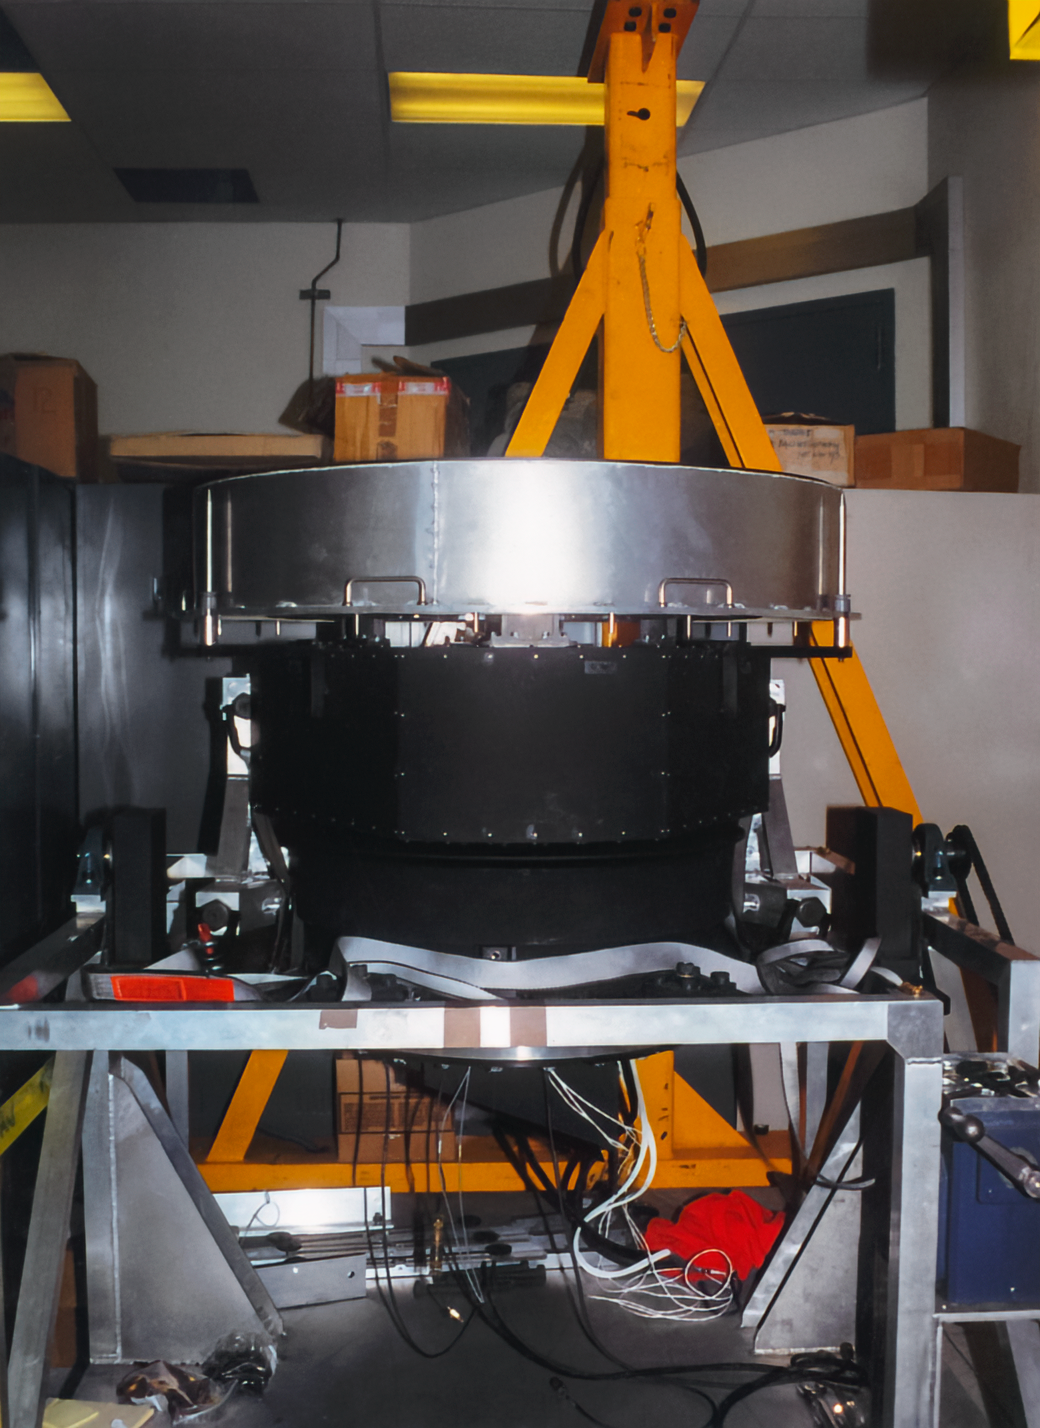

Gemini Activities

Activities related to the construction and commissioning of the twin International Gemini Observatory telescopes.

Credit: International Gemini Observatory/NOIRLab/NSF/AURA